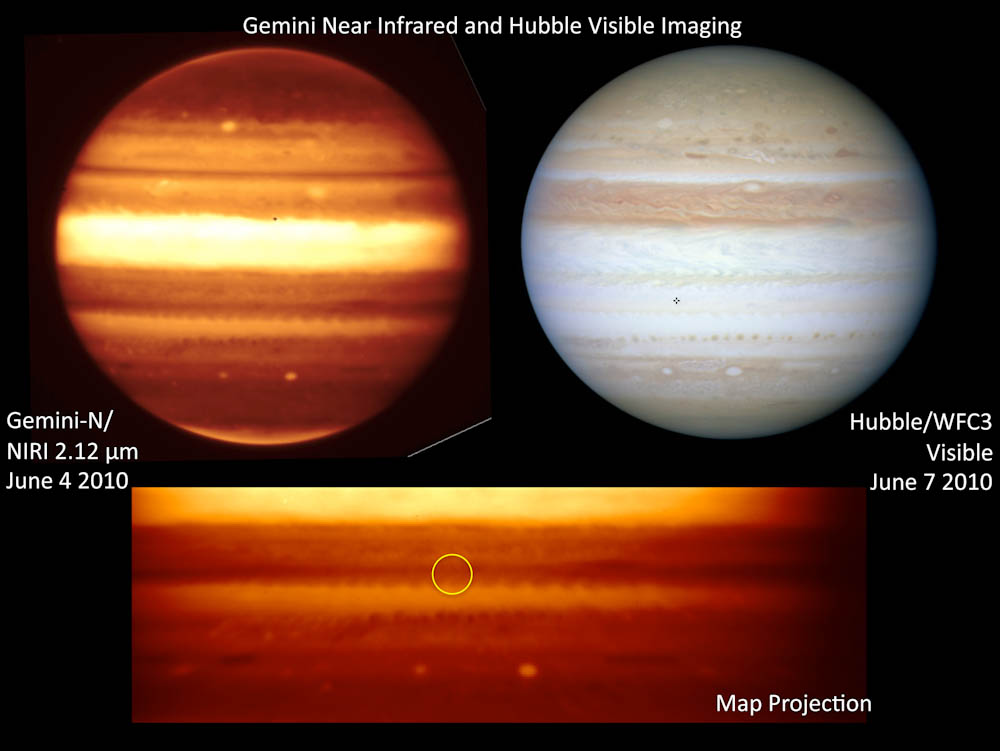

Without A Trace – A Flash In Jupiter's Sky

Gemini near-infrared images of Jupiter (left/bottom) shortly after superbolide event obtained with NIRI on Gemini North, projected impact location indicated by circle in bottom image. Hubble Space Telescope image shown to right.

Credit: Gemini Observatory Public Information & Outreach